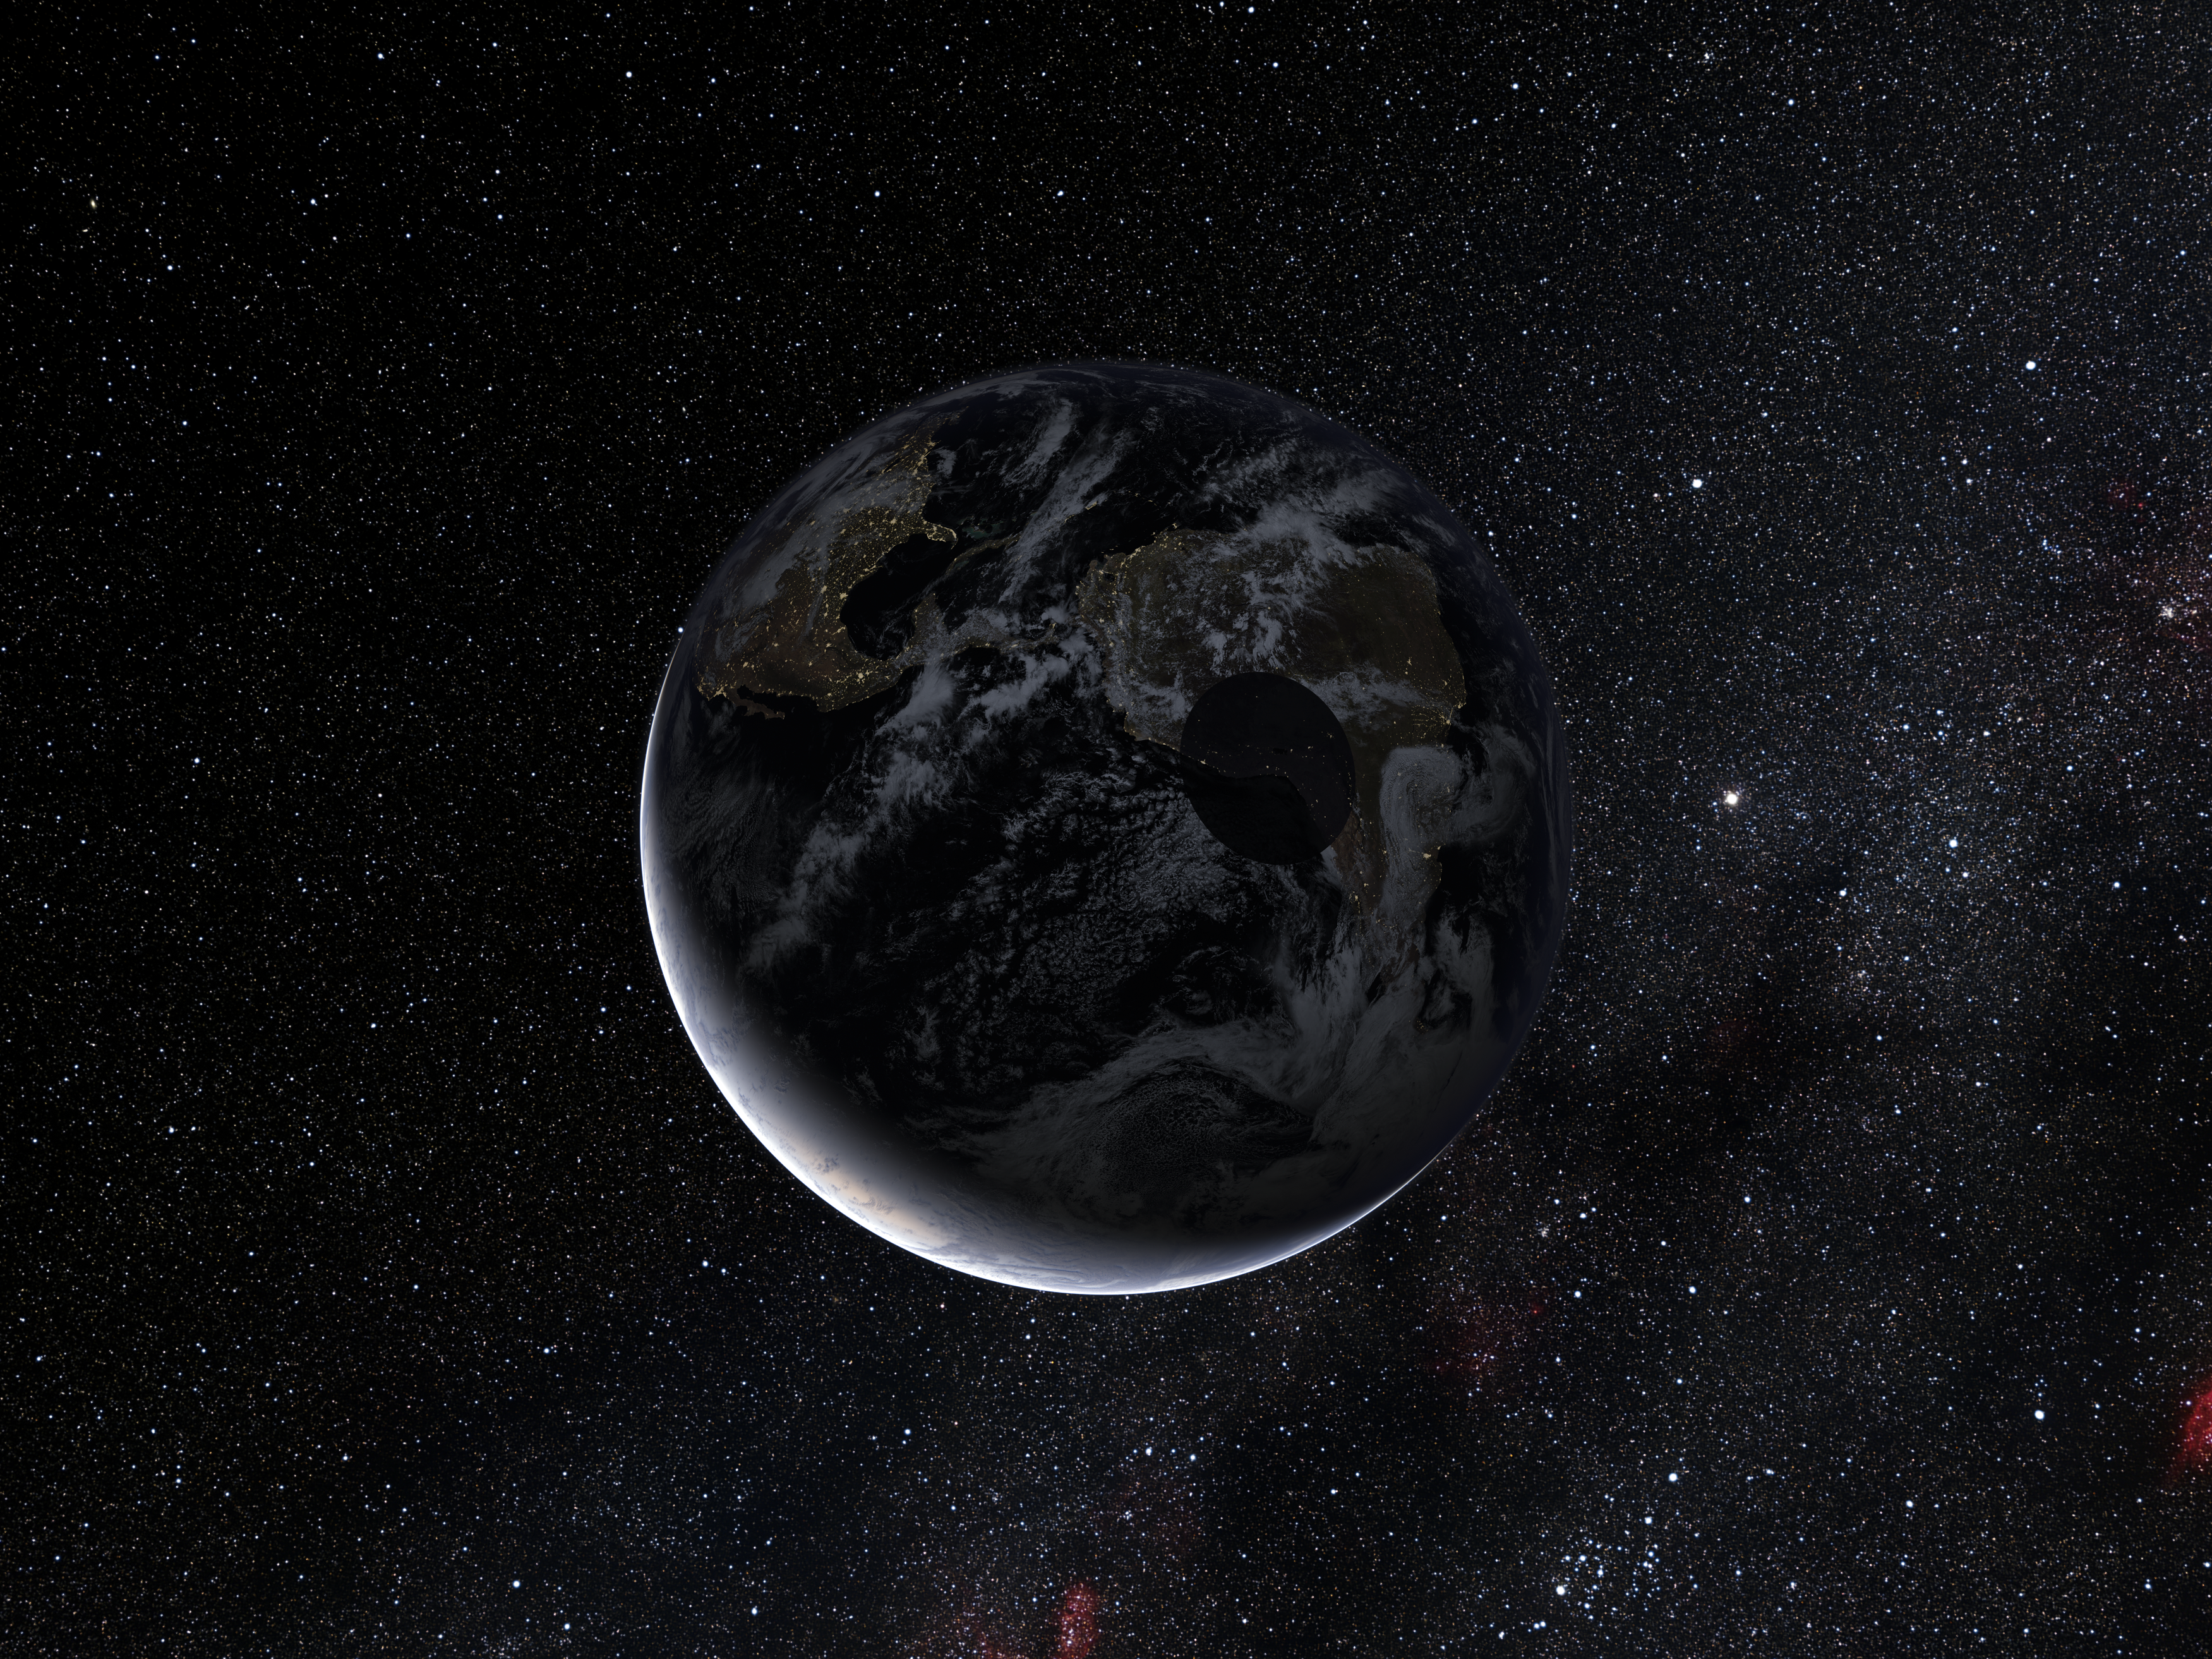

Path of the shadow of the dwarf planet Eris during the occultation of November 2010 (artist's impression)

This artist’s impression shows the shadow of the dwarf planet Eris as it was crossing the Earth during the occultation during November 2010. The regions along the path saw a faint star briefly disappear as its light was blocked by Eris. Studies of where the event was seen, and for how long, have allowed astronomers to measure the size of Eris accurately for the first time. Surprisingly, they find it to be almost exactly the same size as Pluto and that it has a very reflective surface.

Credit: ESO/L. Calçada and Nick Risinger (skysurvey.org)